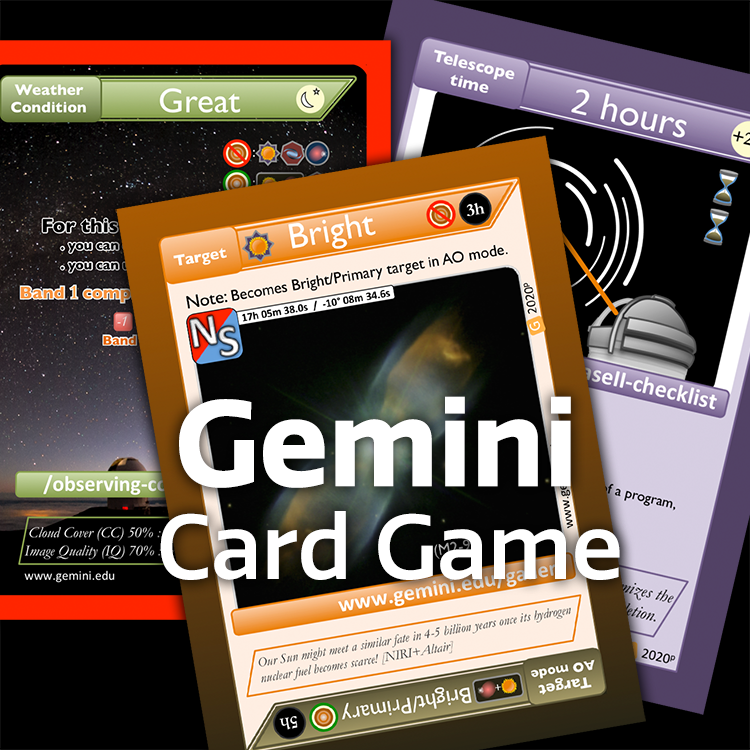

Gemini Card Game Graphic

Note: This highlight image should remain unpublished for technical reasons. We still use it to publish in the front page.

Credit: NOIRLab/NSF/AURA